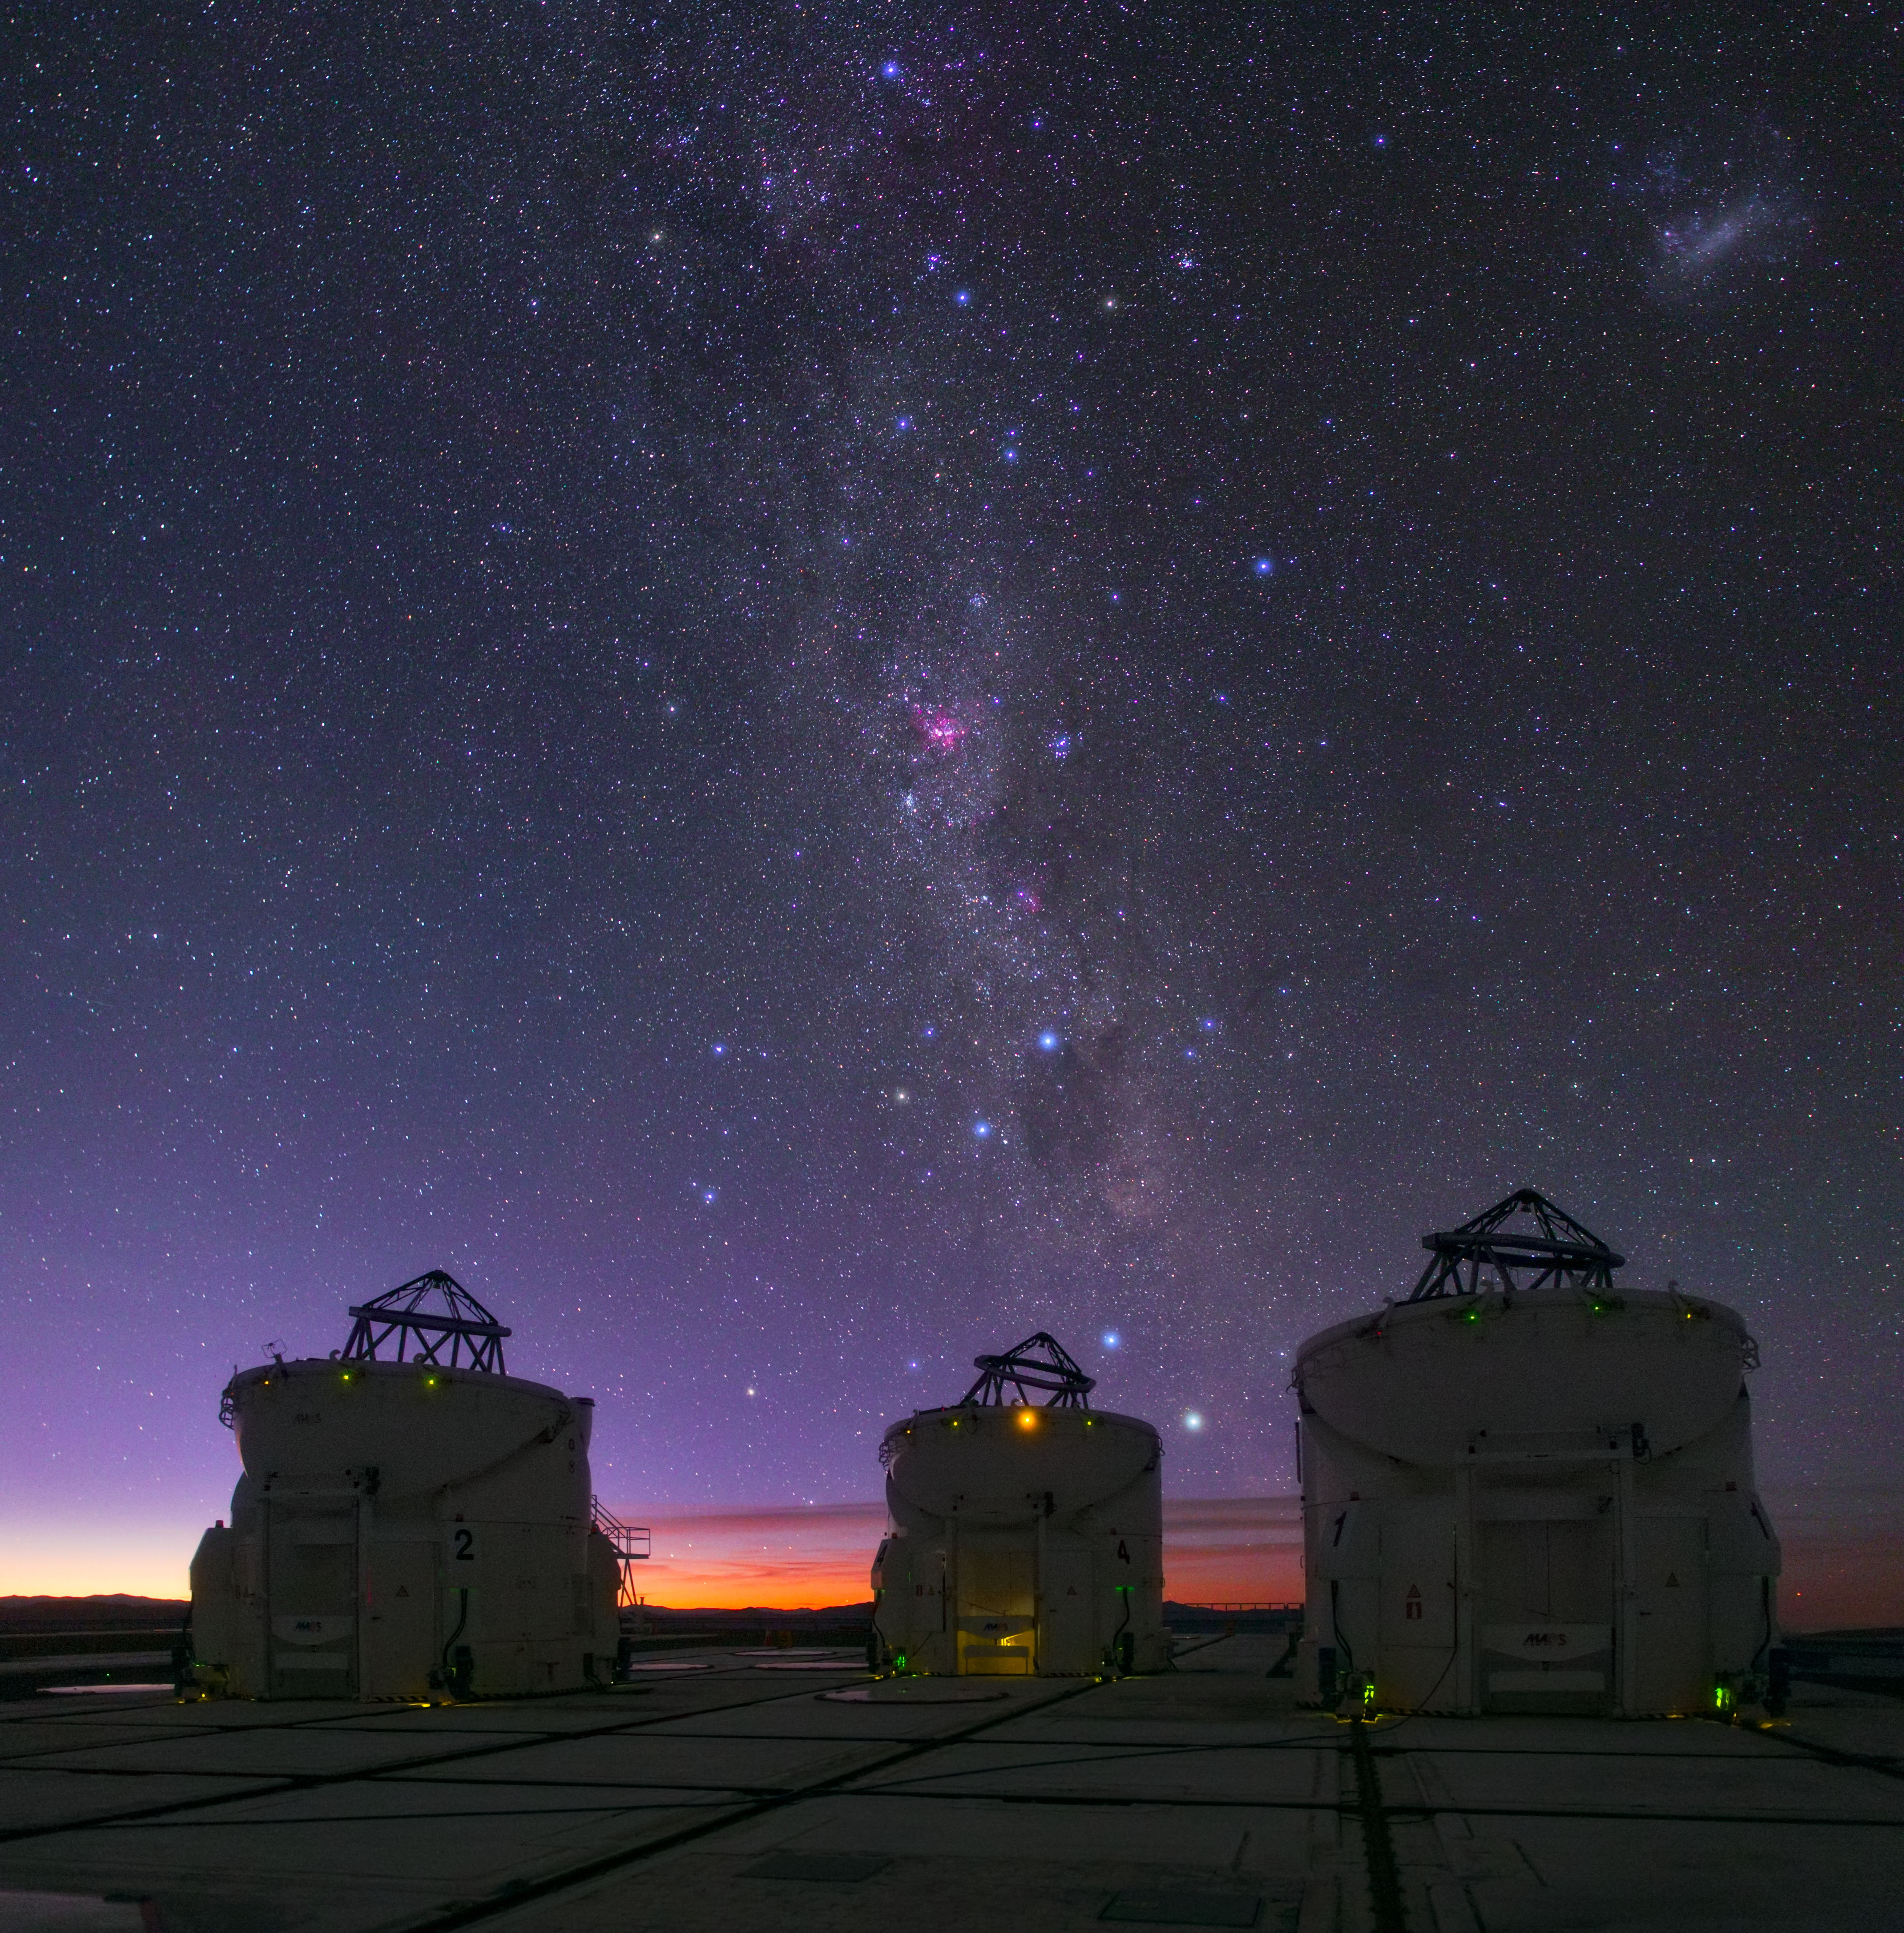

Violet Universe

ESO's Very Large Telescope (VLT) looks up at the violet shades of the glittering Universe above.

Credit: ESO/B. Tafreshi (twanight.org)